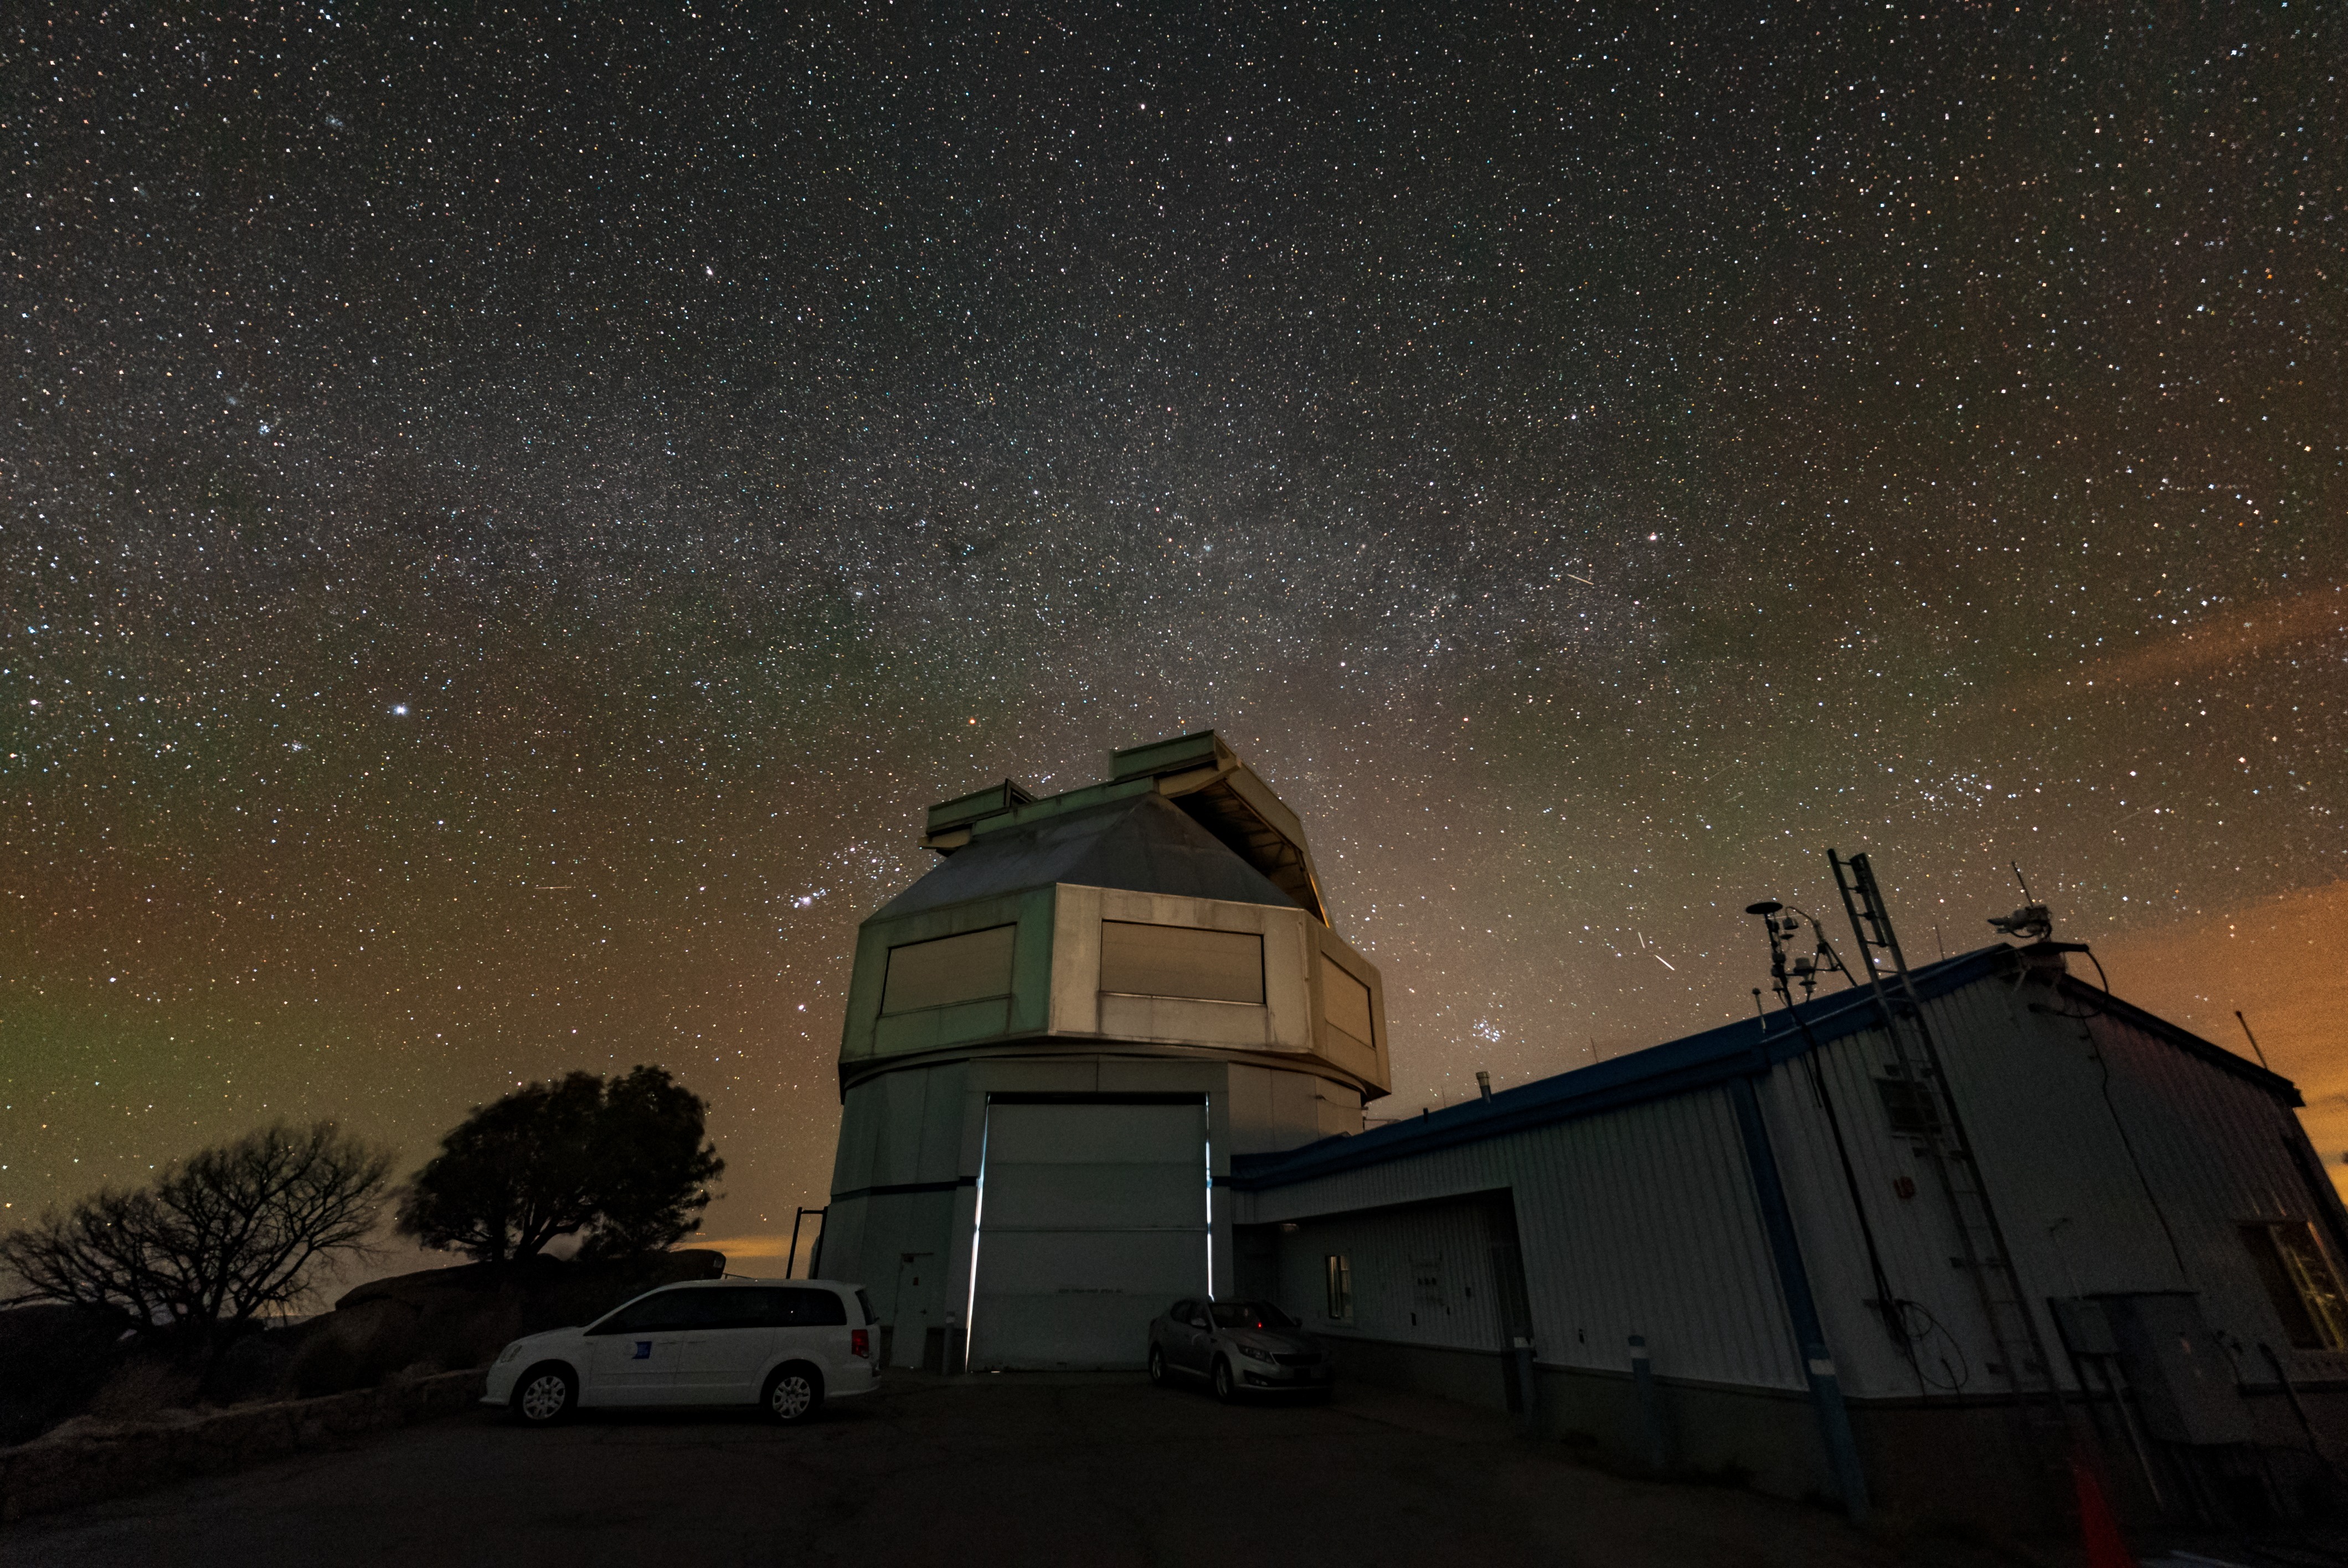

Kitt Peak National Observatory

The night sky above Kitt Peak National Observatory, the WIYN 3.5-meter Telescope is featured in this image.

Credit: KPNO/NOIRLab/NSF/AURA/J.Dai